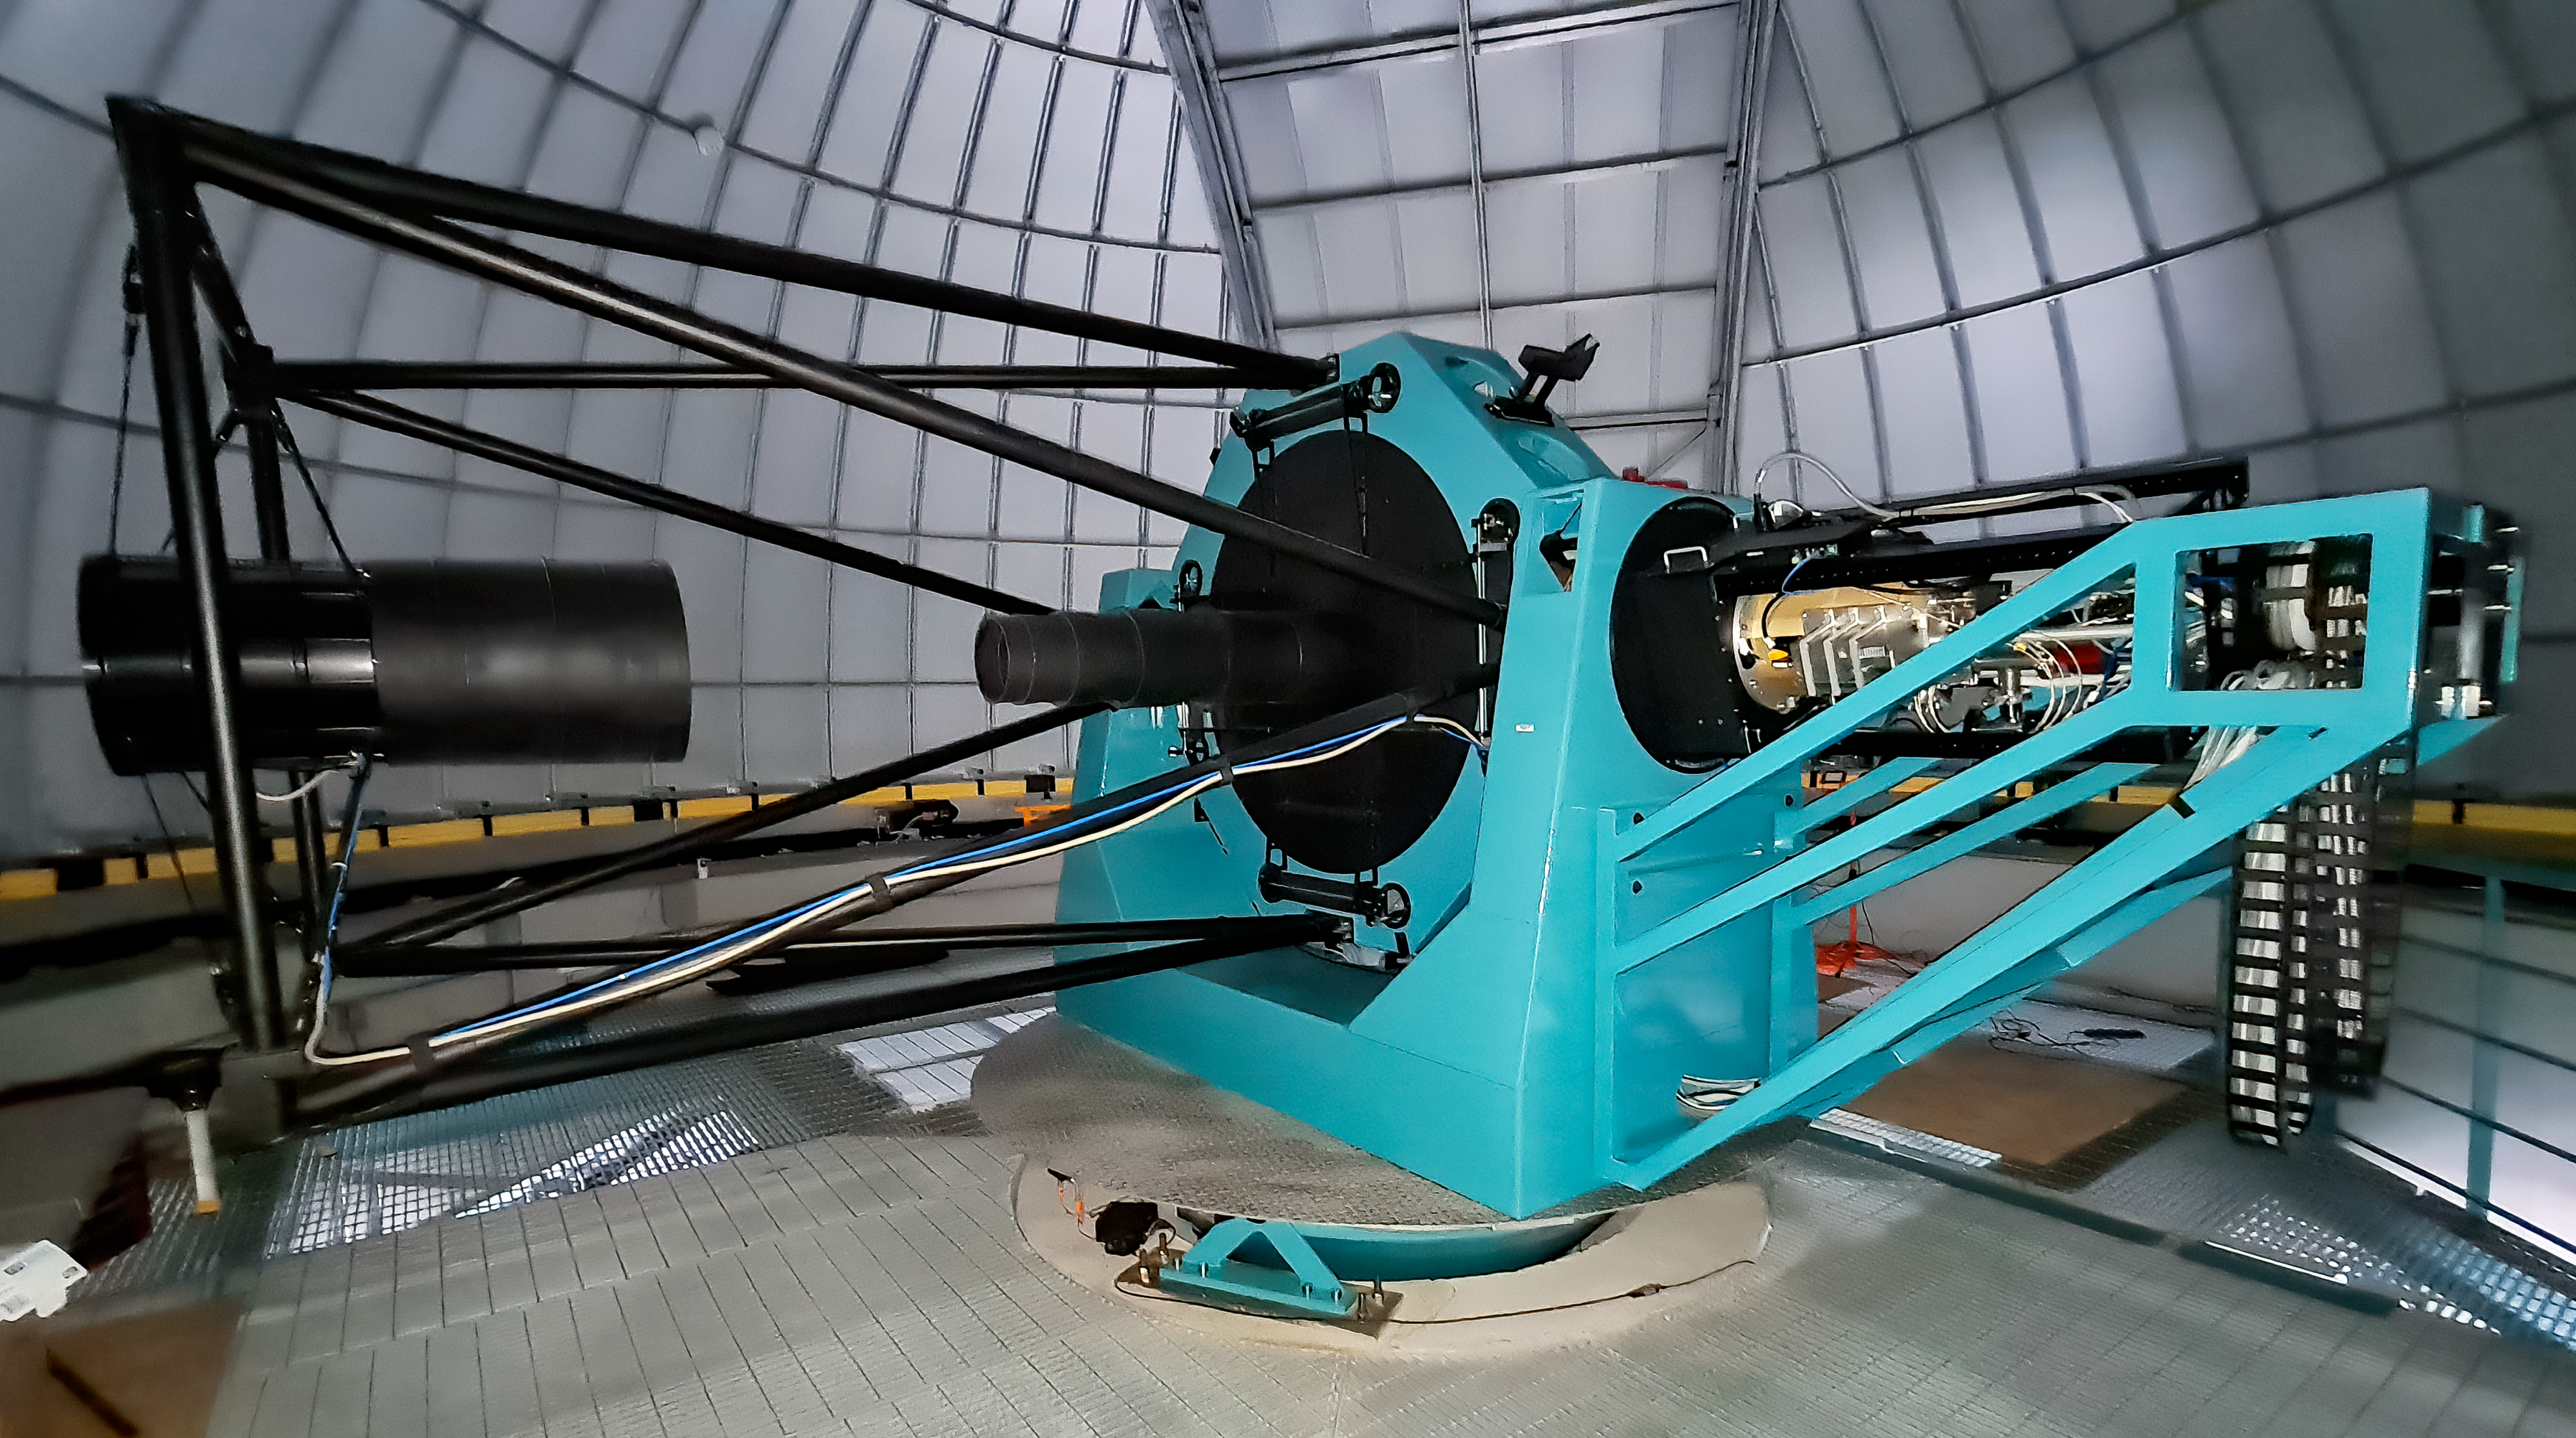

Rubin Auxiliary Telescope 1 July 2020

Small teams are still visiting the summit at least twice a week for inspections and maintenance work, as winter storms continue to pose challenges. During the inspection on July 1st, a small amount of water was found and cleaned from the TMA azimuth track, and some superficial rust was removed from one of the TMA supports. These efforts by the summit inspection teams are very important, as they help keep minor issues from becoming bigger problems.

Credit: Rubin Obs/NSF/AURA